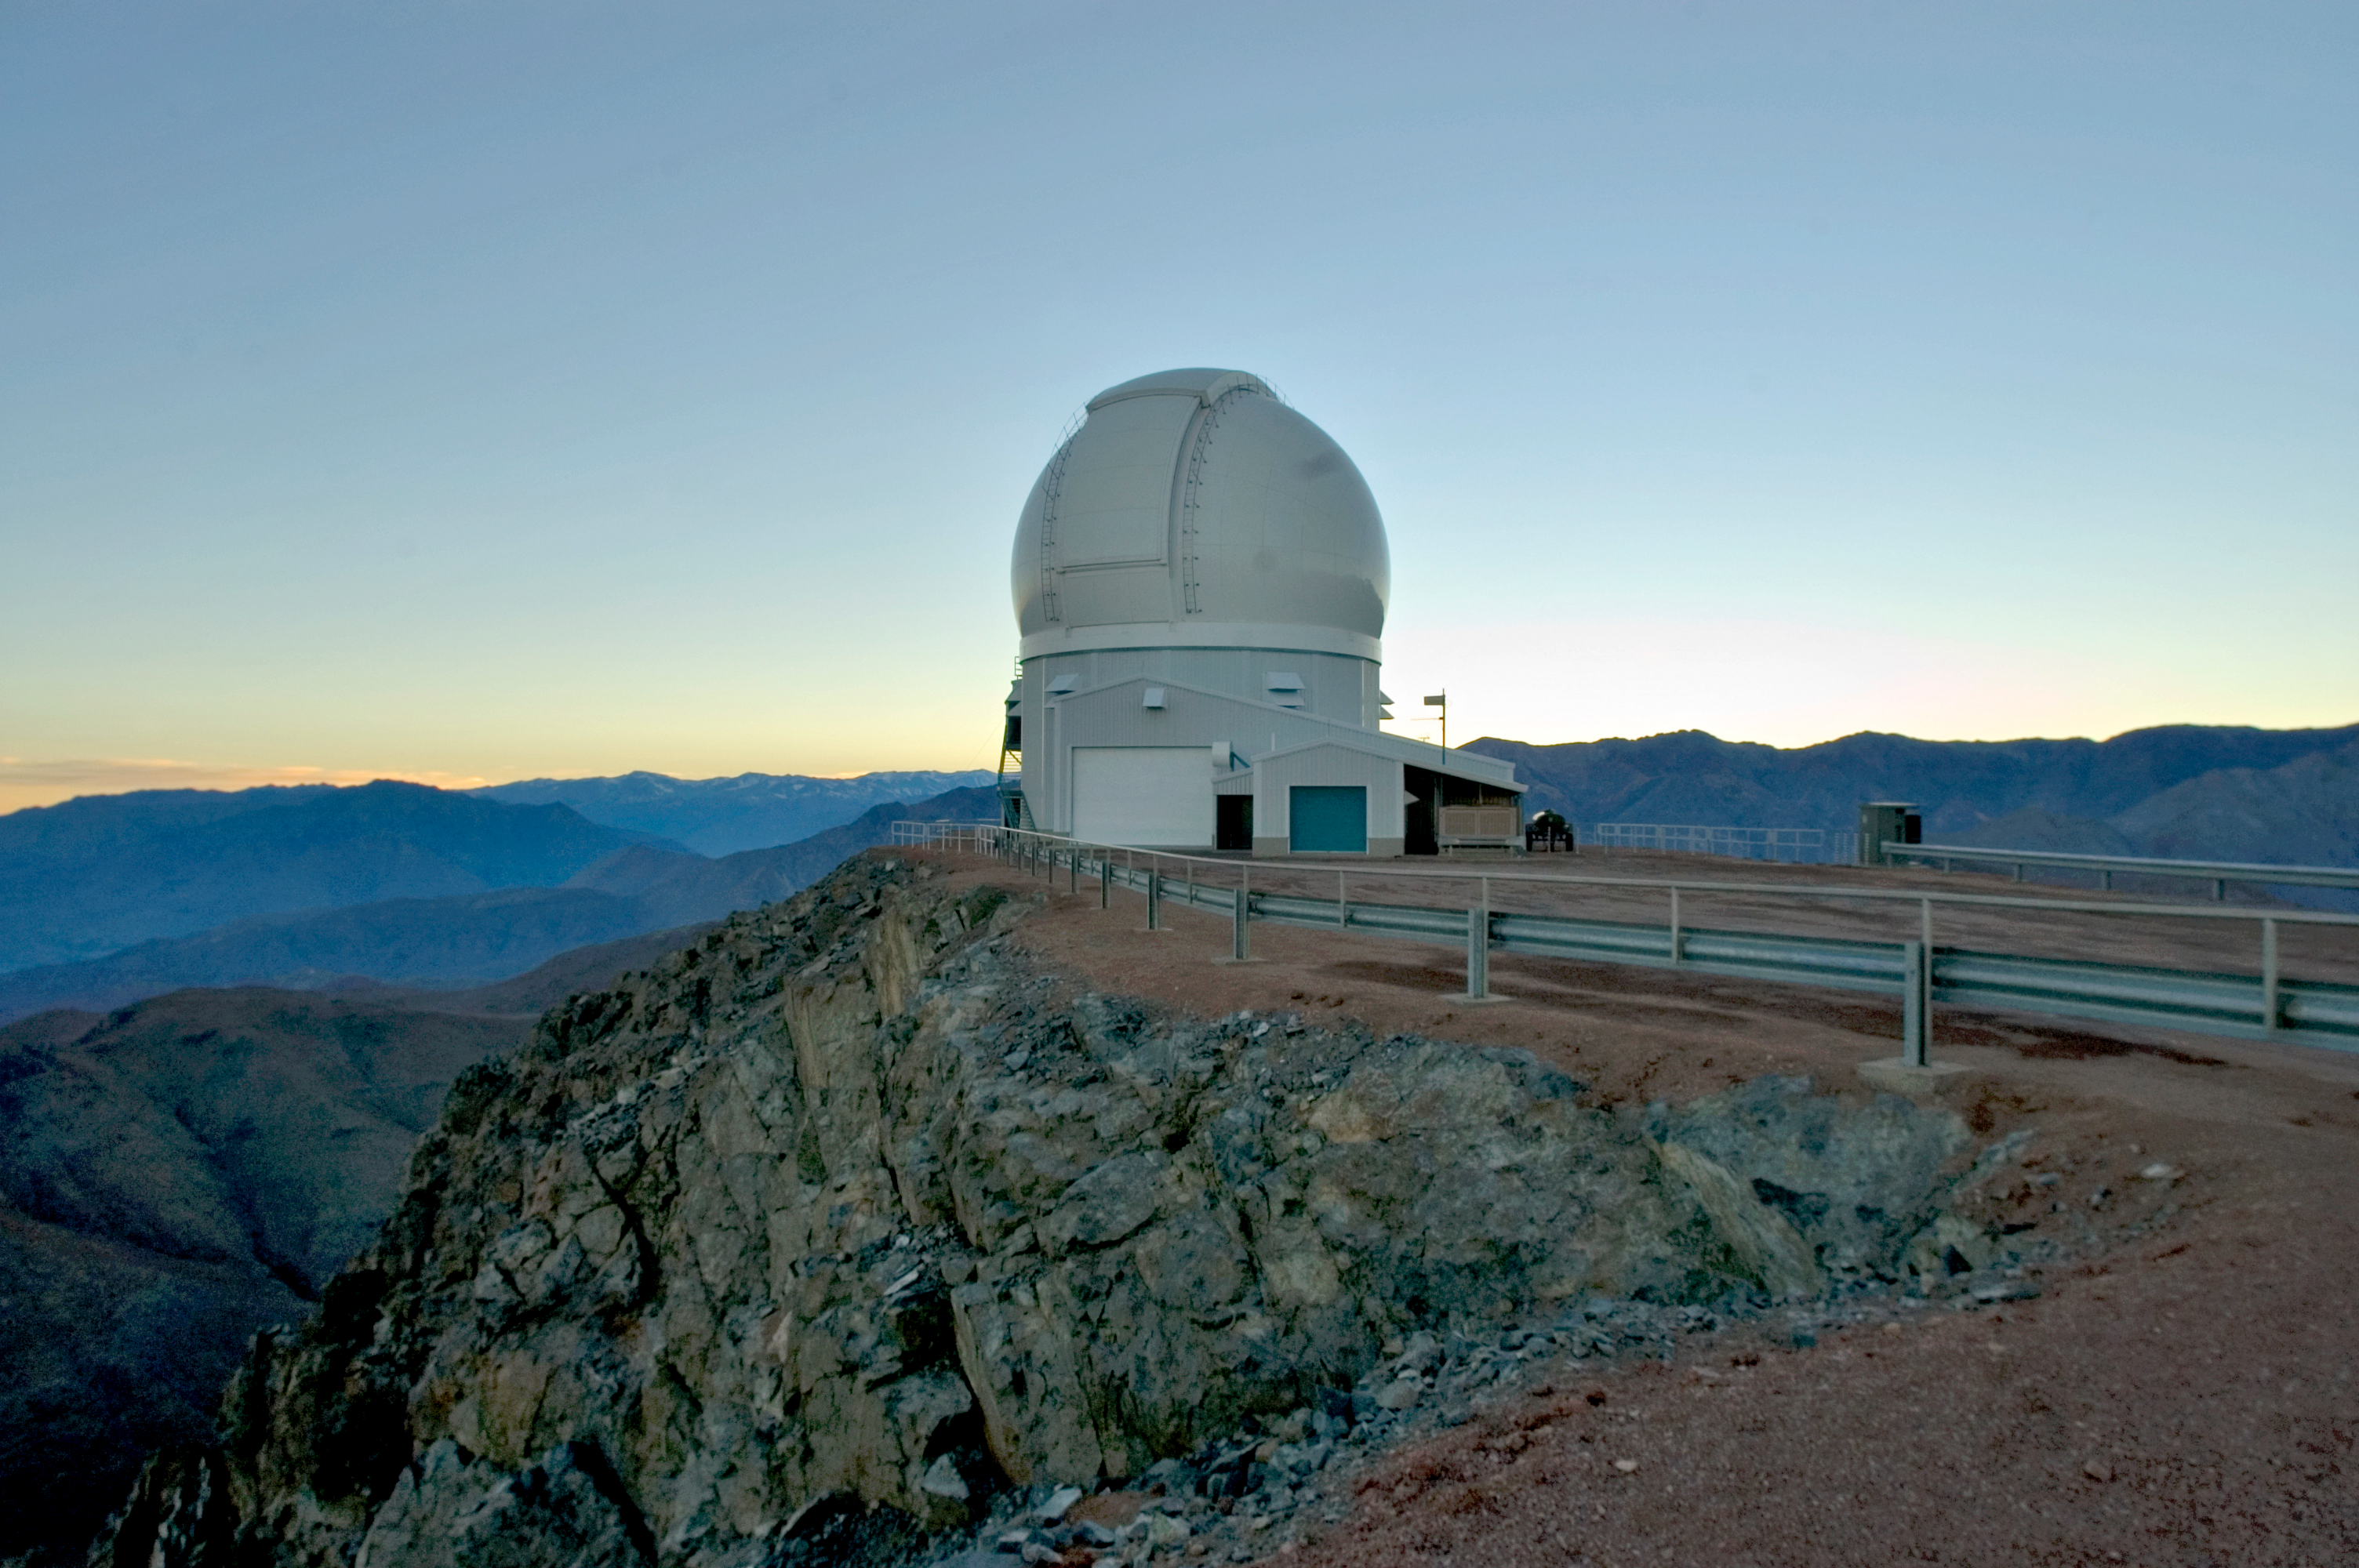

SOAR Telescope, 2006

The SOuthern Astrophysical Research Telescope (SOAR) on Cerro Pachón, in June of 2006.

Credit: M. Urzúa Zuñiga/International Gemini Observatory